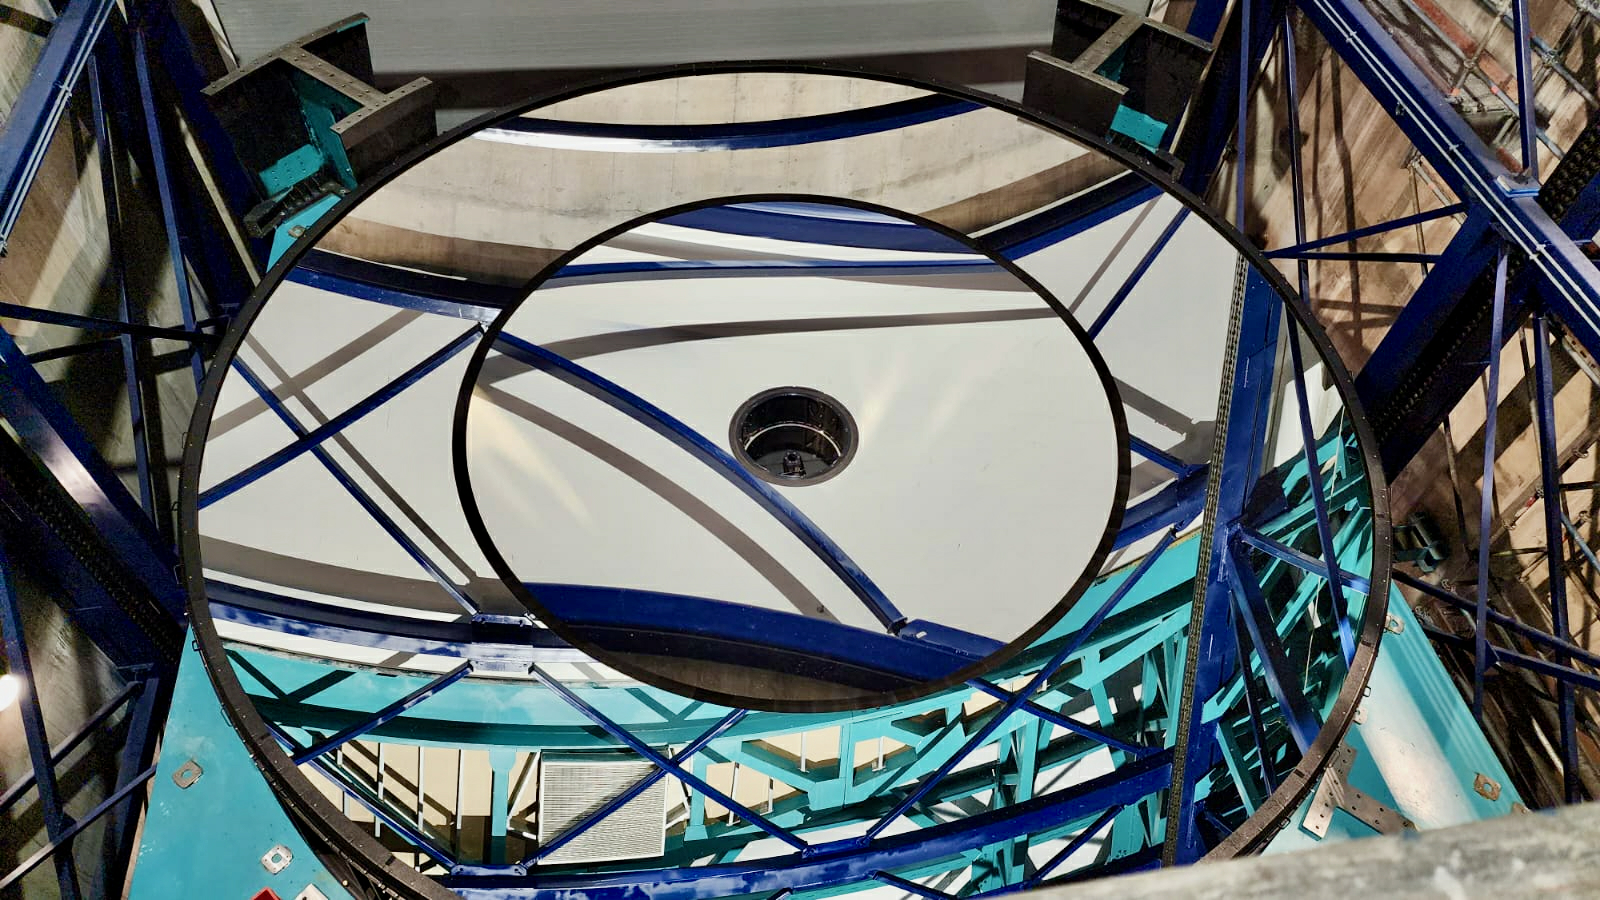

Rubin's 8.4-meter primary/tertiary mirror is installed

In the first week of October 2024, the team on Cerro Pachón installed Rubin Observatory's 8.4-meter combined primary/tertiary mirror (M1M3) on the Simonyi Survey Telescope for the first time. With all three mirrors and the commissioning camera (ComCam) now in place —Rubin officially has a complete telescope! After getting this version of the telescope on-sky and conducting several months of testing, the team will remove the 144-megapixel ComCam and install the final science component — the car-sized, 3200 megapixel LSST Camera.

Credit: RubinObs/NOIRLab/SLAC/NSF/DOE/AURA